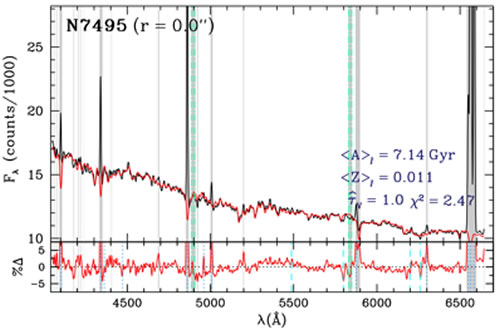

Unveiling Galaxy Bulge Formation with Gemini/GMOS

"Full population synthesis" fits (red) to the observed central GMOS spectra (black) of NGC 628 (geminiann09004b) and NGC 7495 (geminiann09004c). Gray shading indicates regions masked in the fit as determined by our iterative "σ-clipping" procedure; the CCD gap regions (green vertical dash-dotted lines) are always masked. The average light-weighted age and Z, effective extinction, τV, and χ2 of the fits are indicated in each figure. The geminiann09004c panels show the percent data–model residuals; the dashed and dotted vertical lines indicate variable sky-lines, and emission lines prevalent in star forming HII regions (which are not accounted for in the SP models), respectively. There is no evidence for emission in NGC 628, while NGC 7495 has strong emission which is masked out in the fit allowing for a more faithful representation of the underlying stellar content.

Credit: International Gemini Observatory/NOIRLab/NSF/AURA